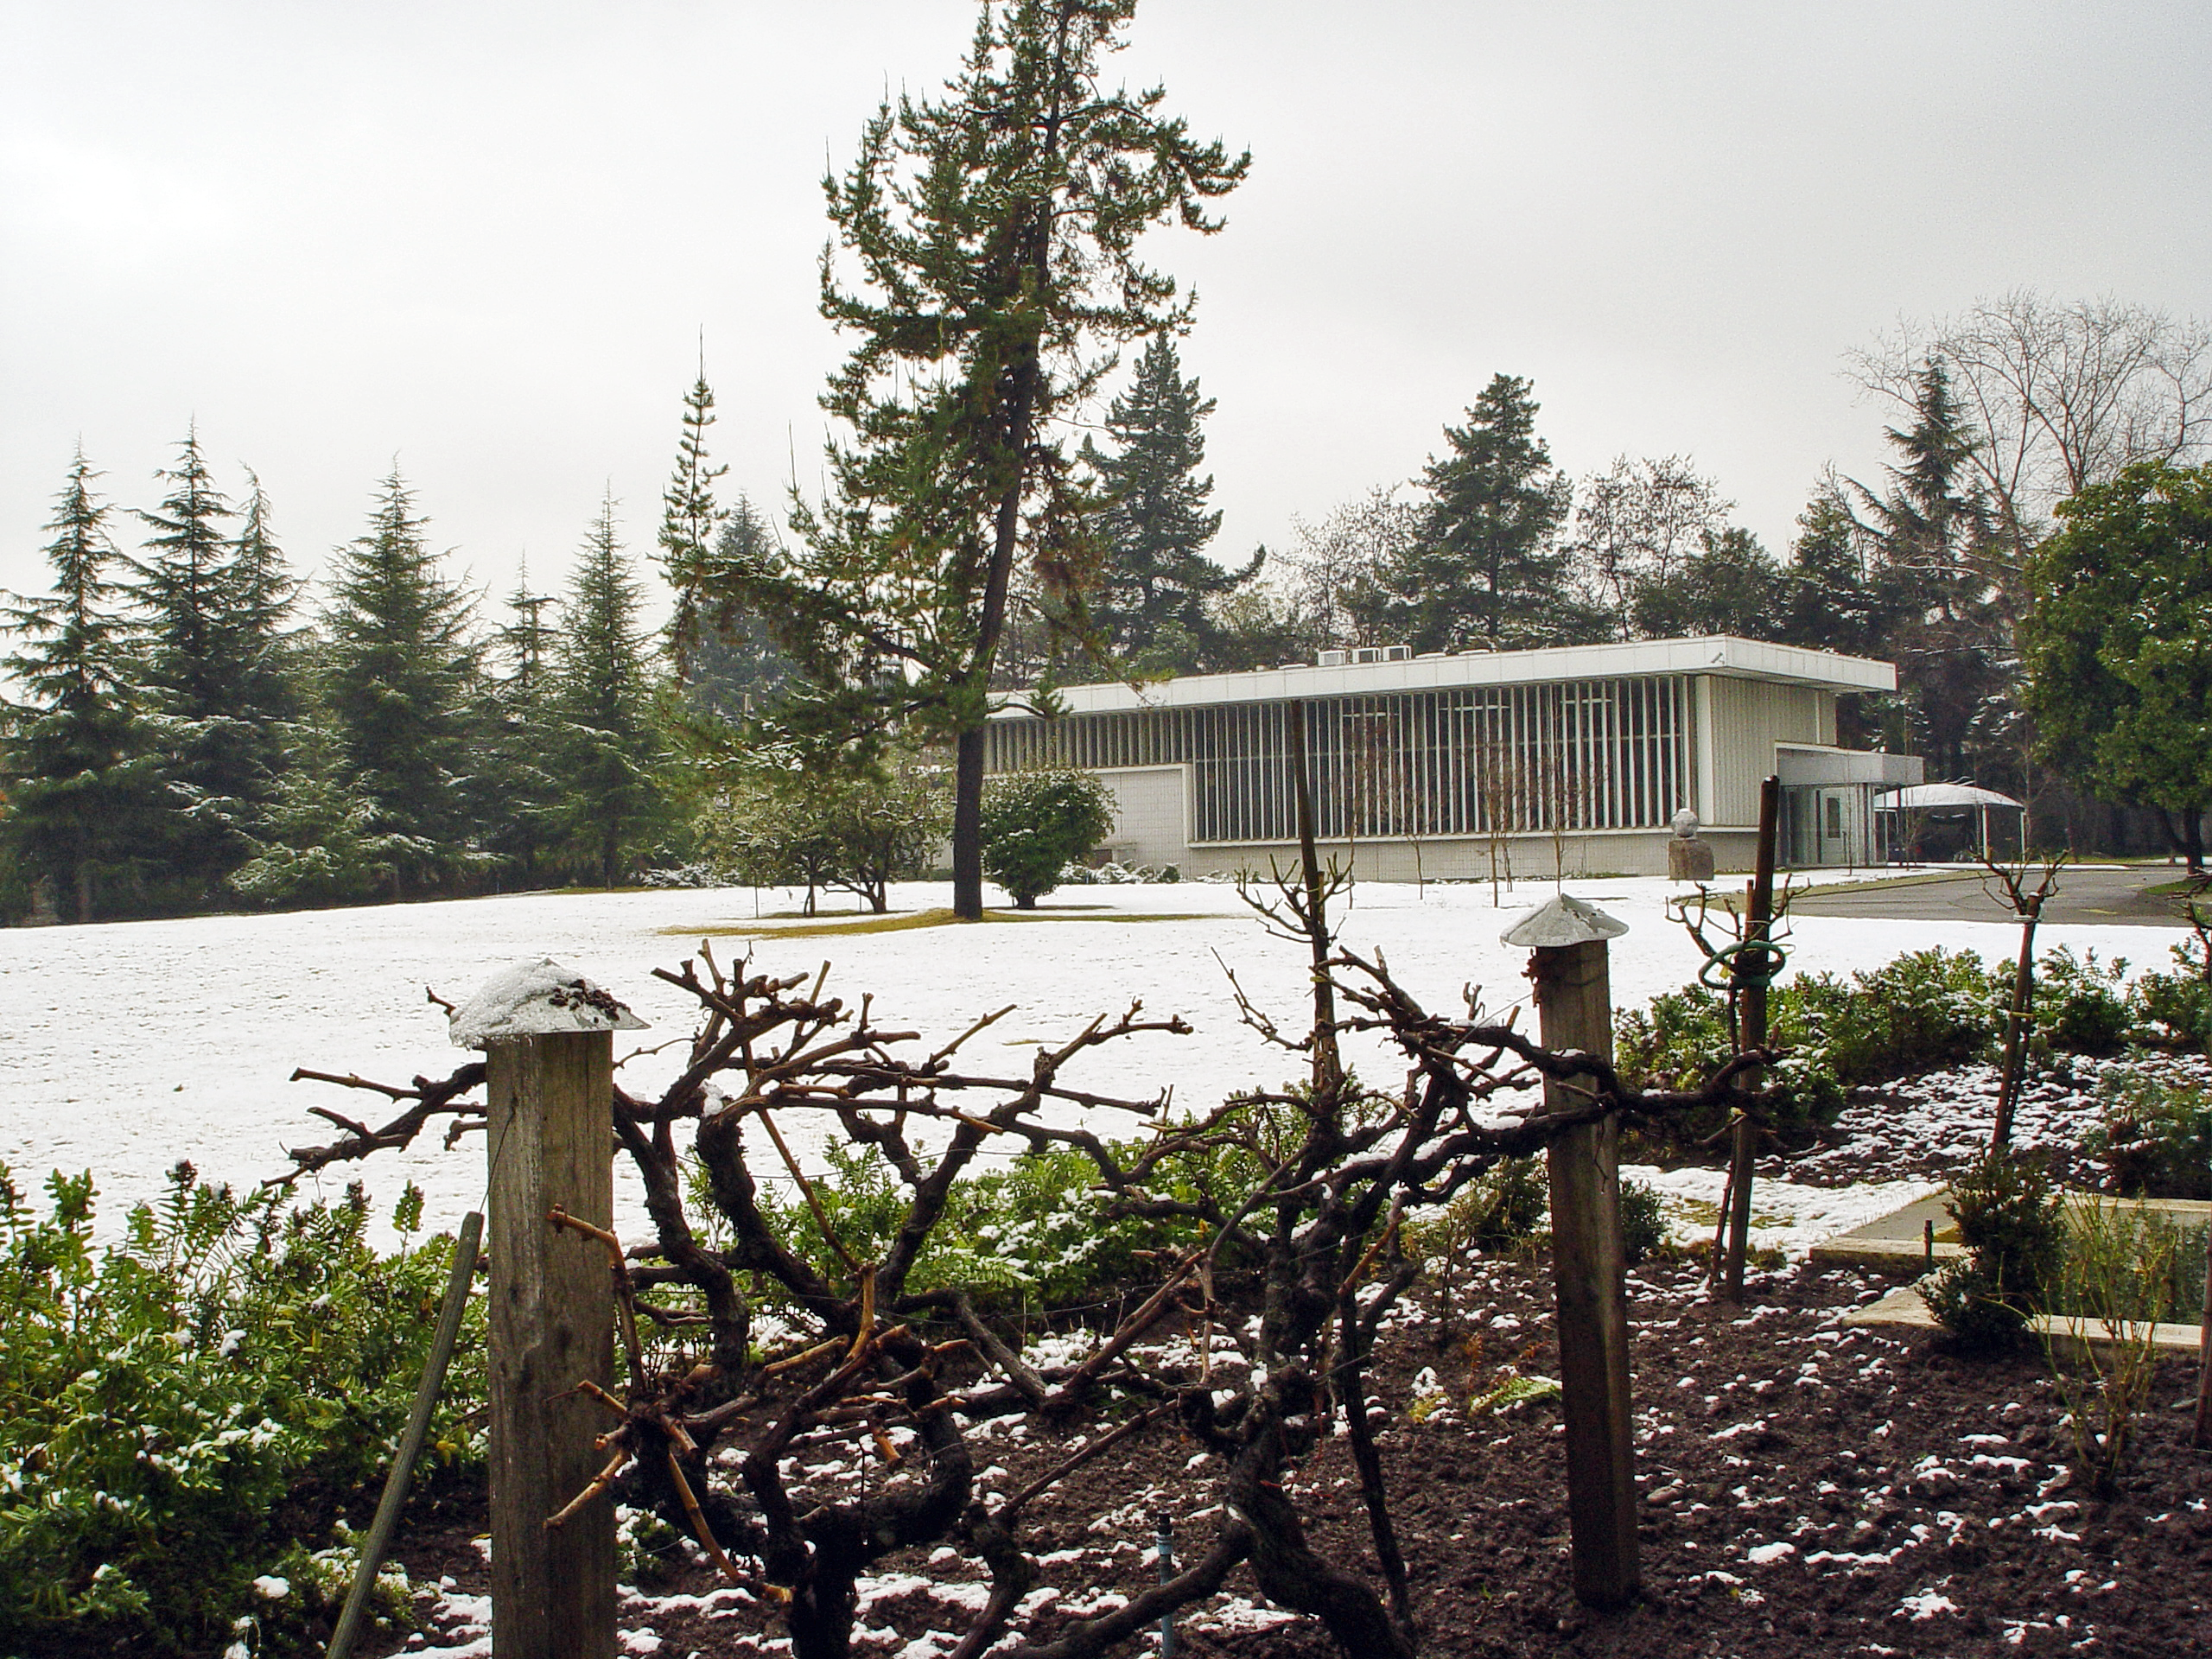

Snow-covered Vitacura premises

The garden and the satellite building at ESO’s Vitacura premises, in Santiago de Chile, after an unusual snowfall, in winter 2006. Snowfalls in winter time are very common in the mountains close to Santiago, but are hardly ever seen in the city.

Credit: ESO/A. Triat